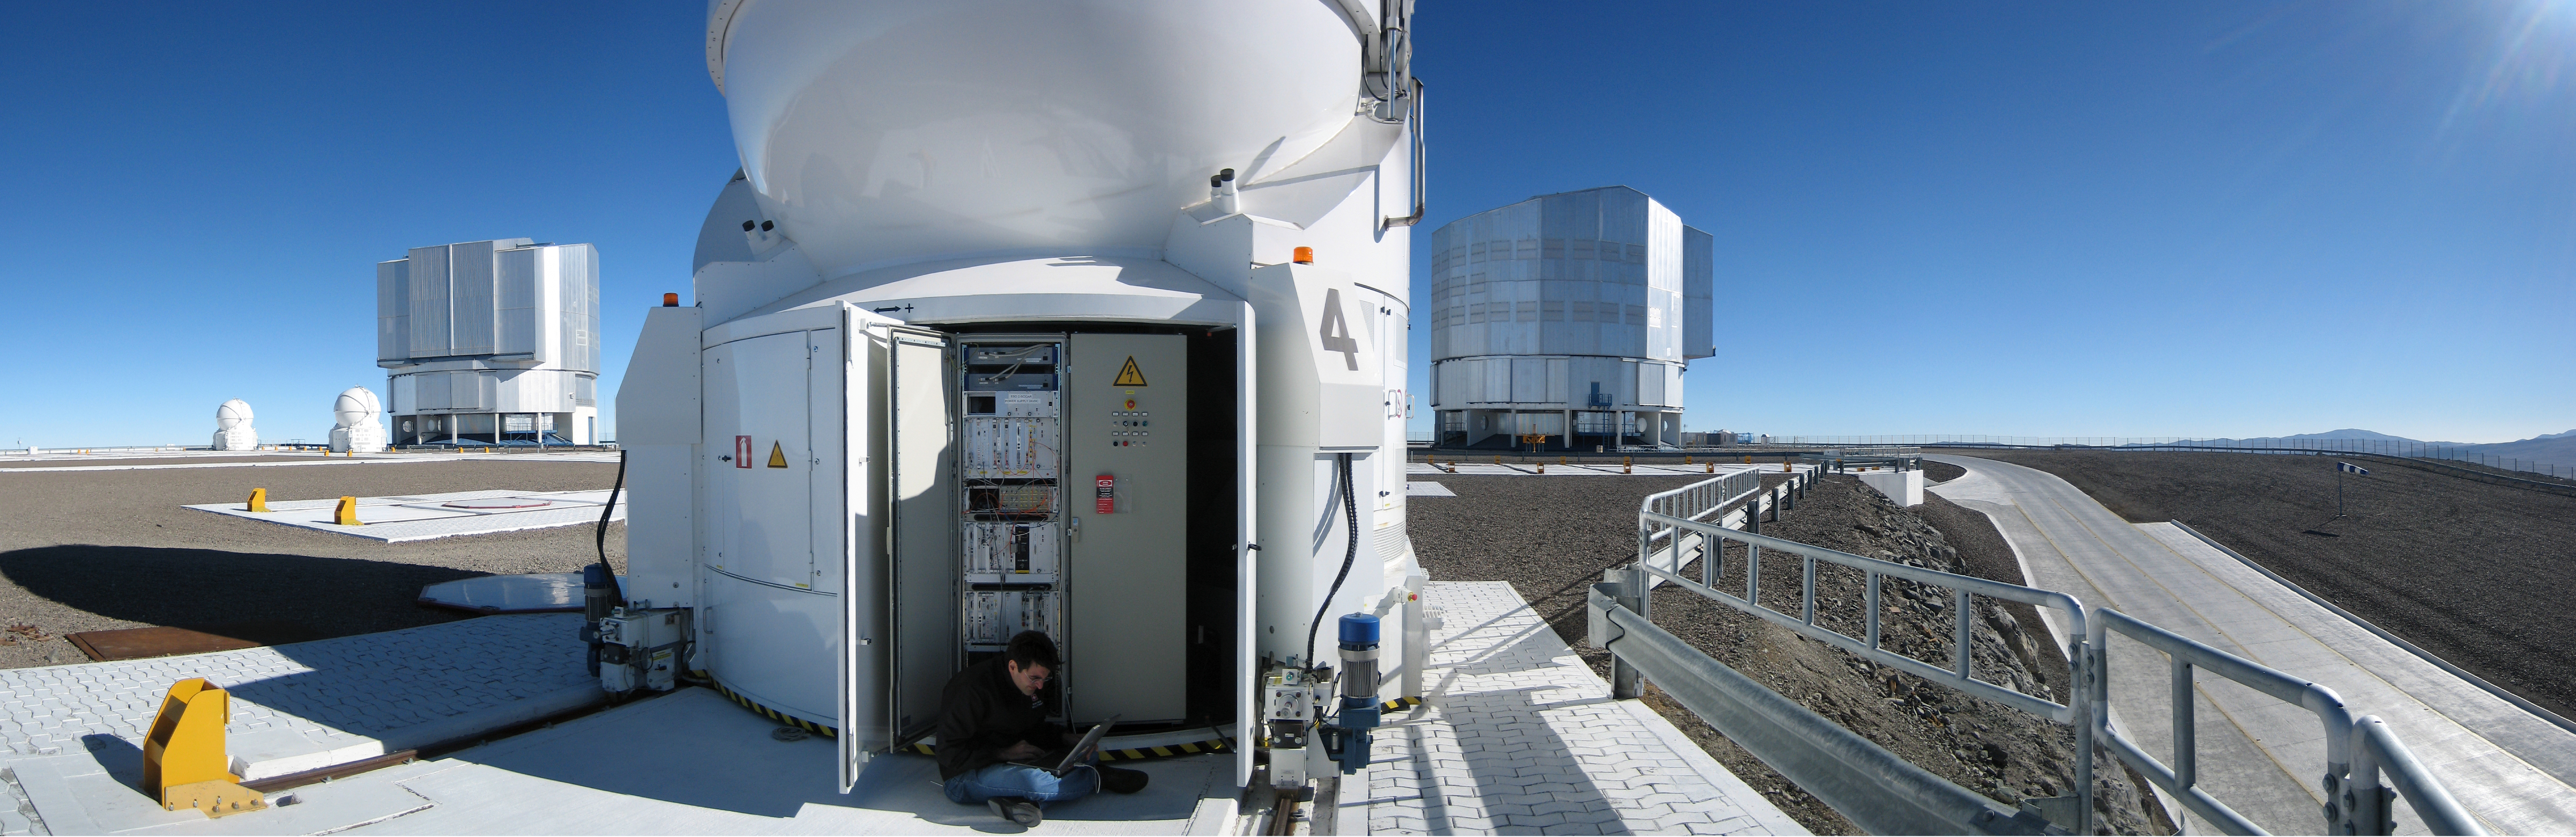

Preparing for PRIMA first light

ESO Staff member Nicola Di Lieto braves the stiff winds of the Paranal summit to perform some system upgrades on the Auxiliary Telescope number 4 in support of the PRIMA installation.

Credit: ESO